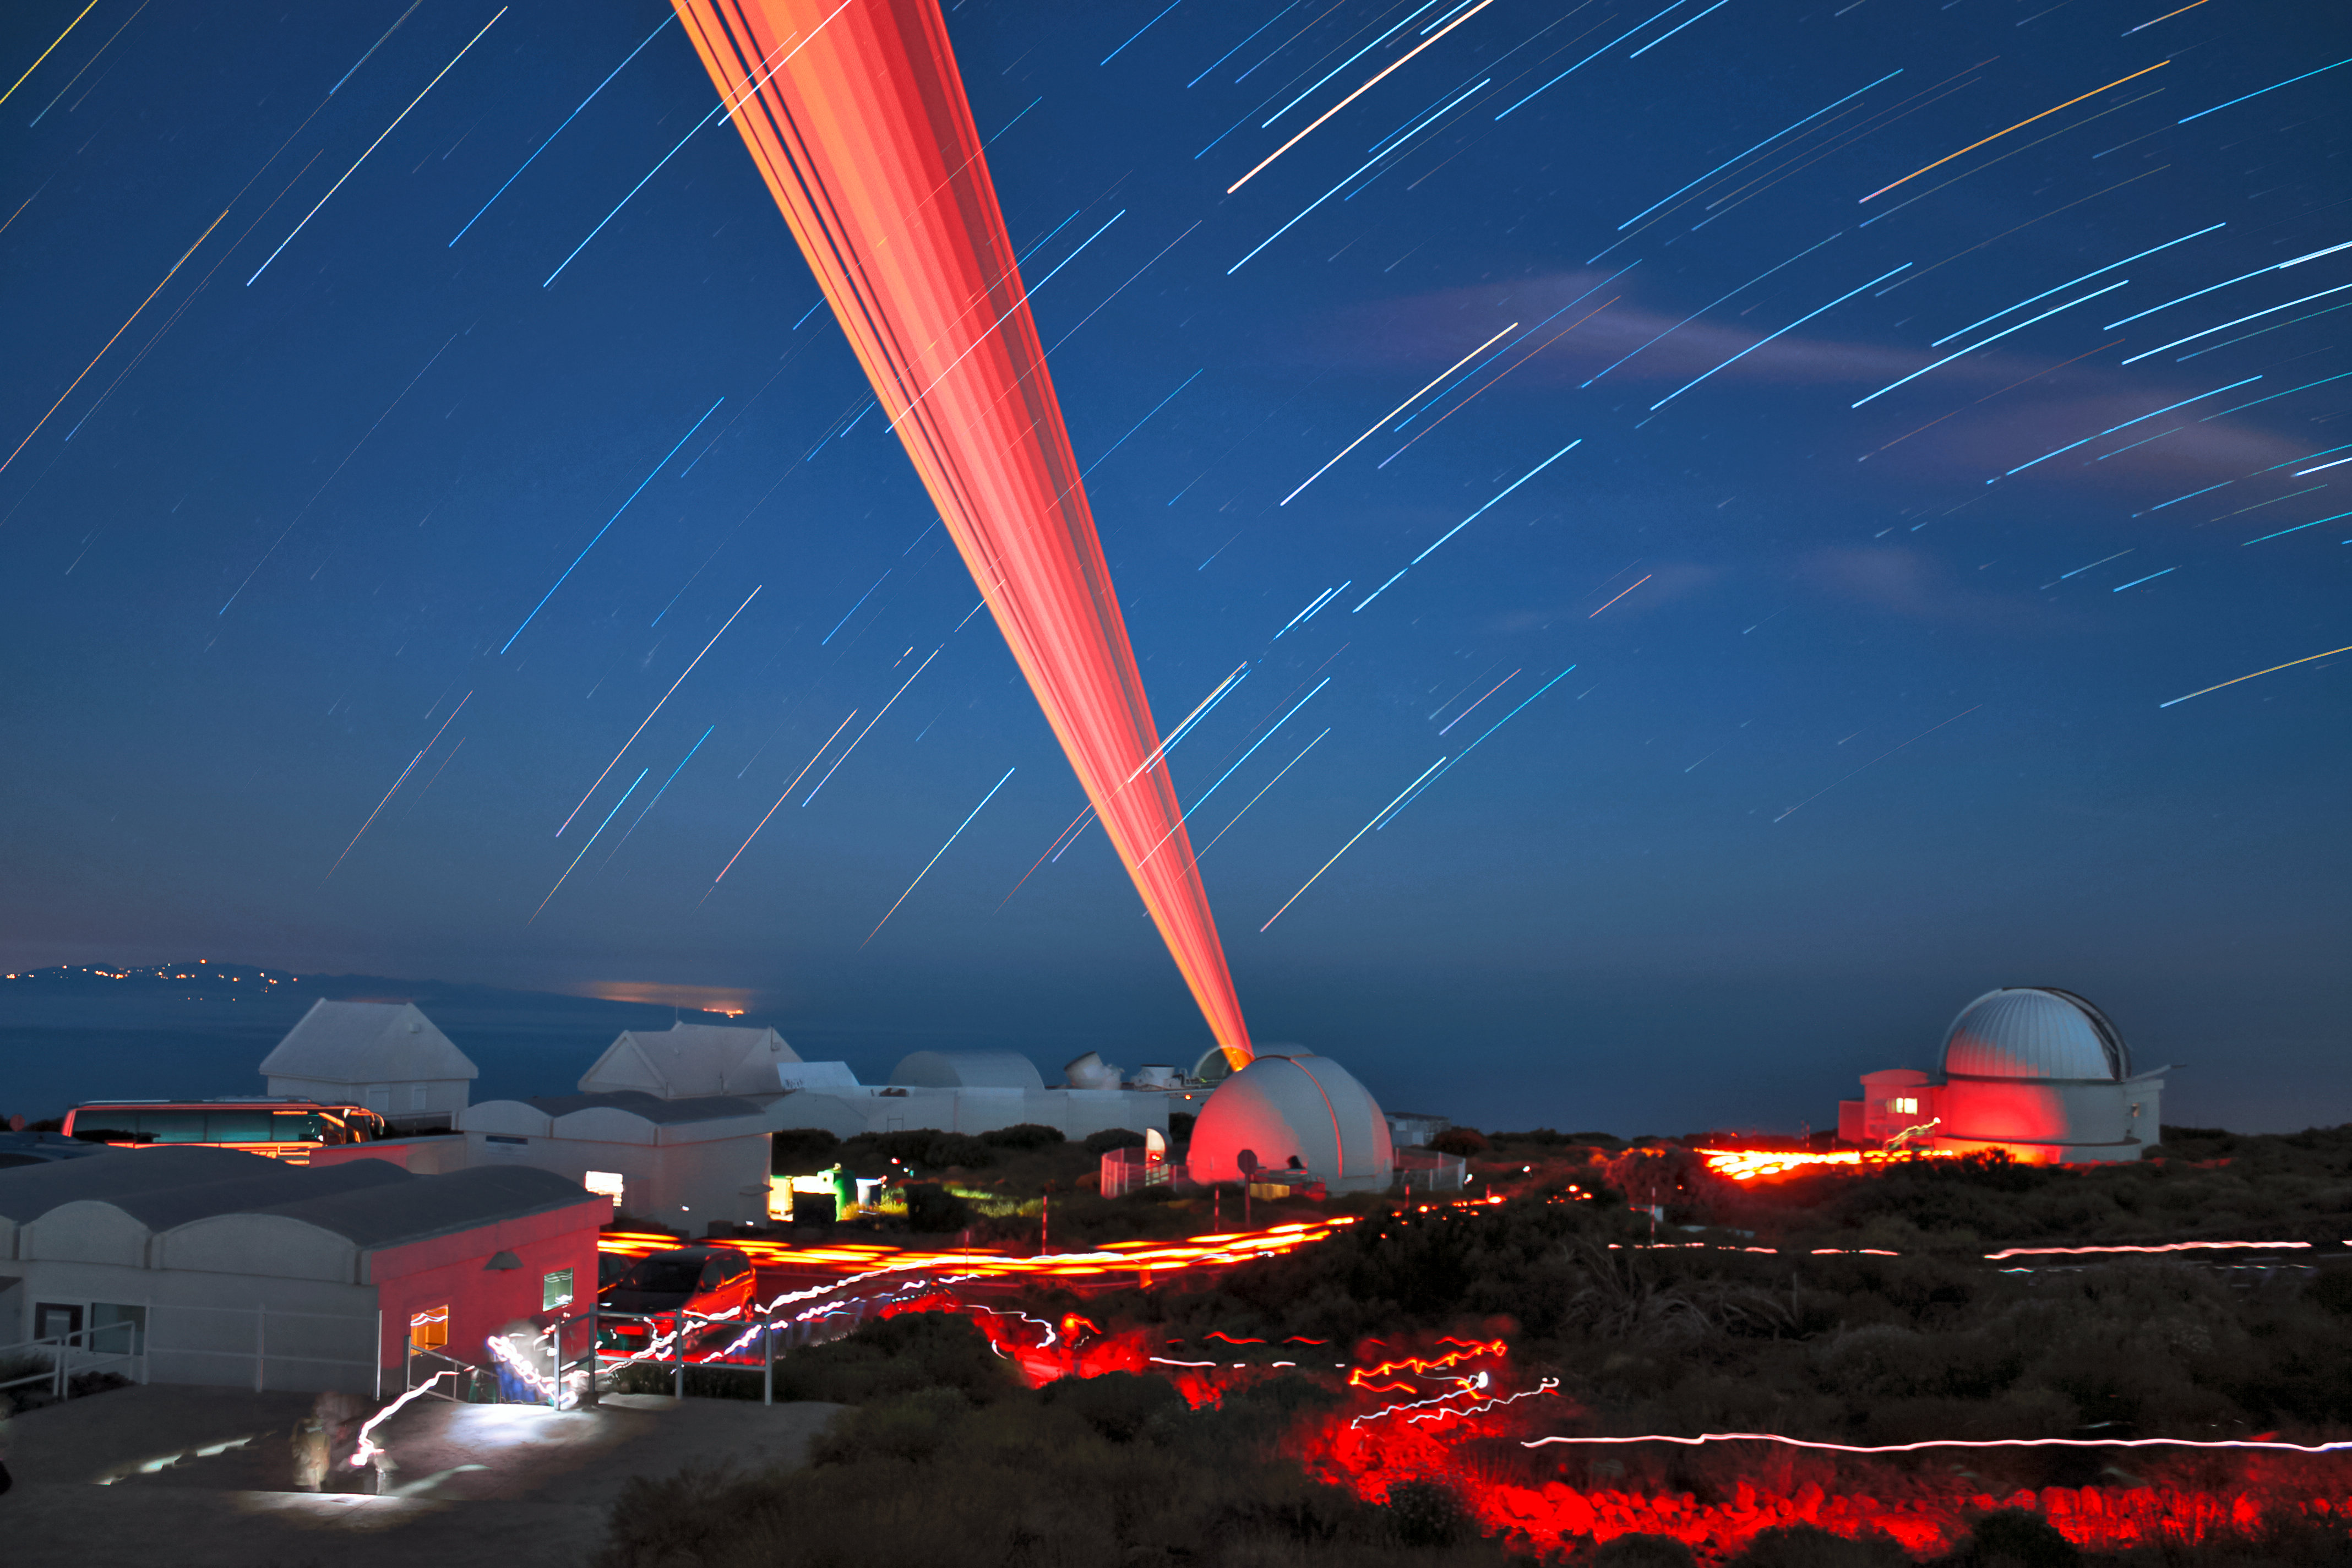

Testing the ELT Laser Guide Star

The Laser Guide Star for the Extremely Large Telescope (ELT) is captured during testing at the the Teide Observatory in Tenerife, Spain, in this spectacular long exposure photograph. The 1.5-metre TCS infrared telescope can also be seen to the right of the image, with the island of Gran Canaria visible towards the left.

The ELT will be the largest optical/infrared telescope in the world — the world's biggest eye on the sky. This laser will form part of a sophisticated adaptive optics system that will correct for turbulence in the atmosphere, allowing the 40-metre-class telescope to capture much sharper images and tackle some of the biggest scientific challenges of our time.

Operations are planned to start early in the next decade.

Credit: ESO/P. Habison